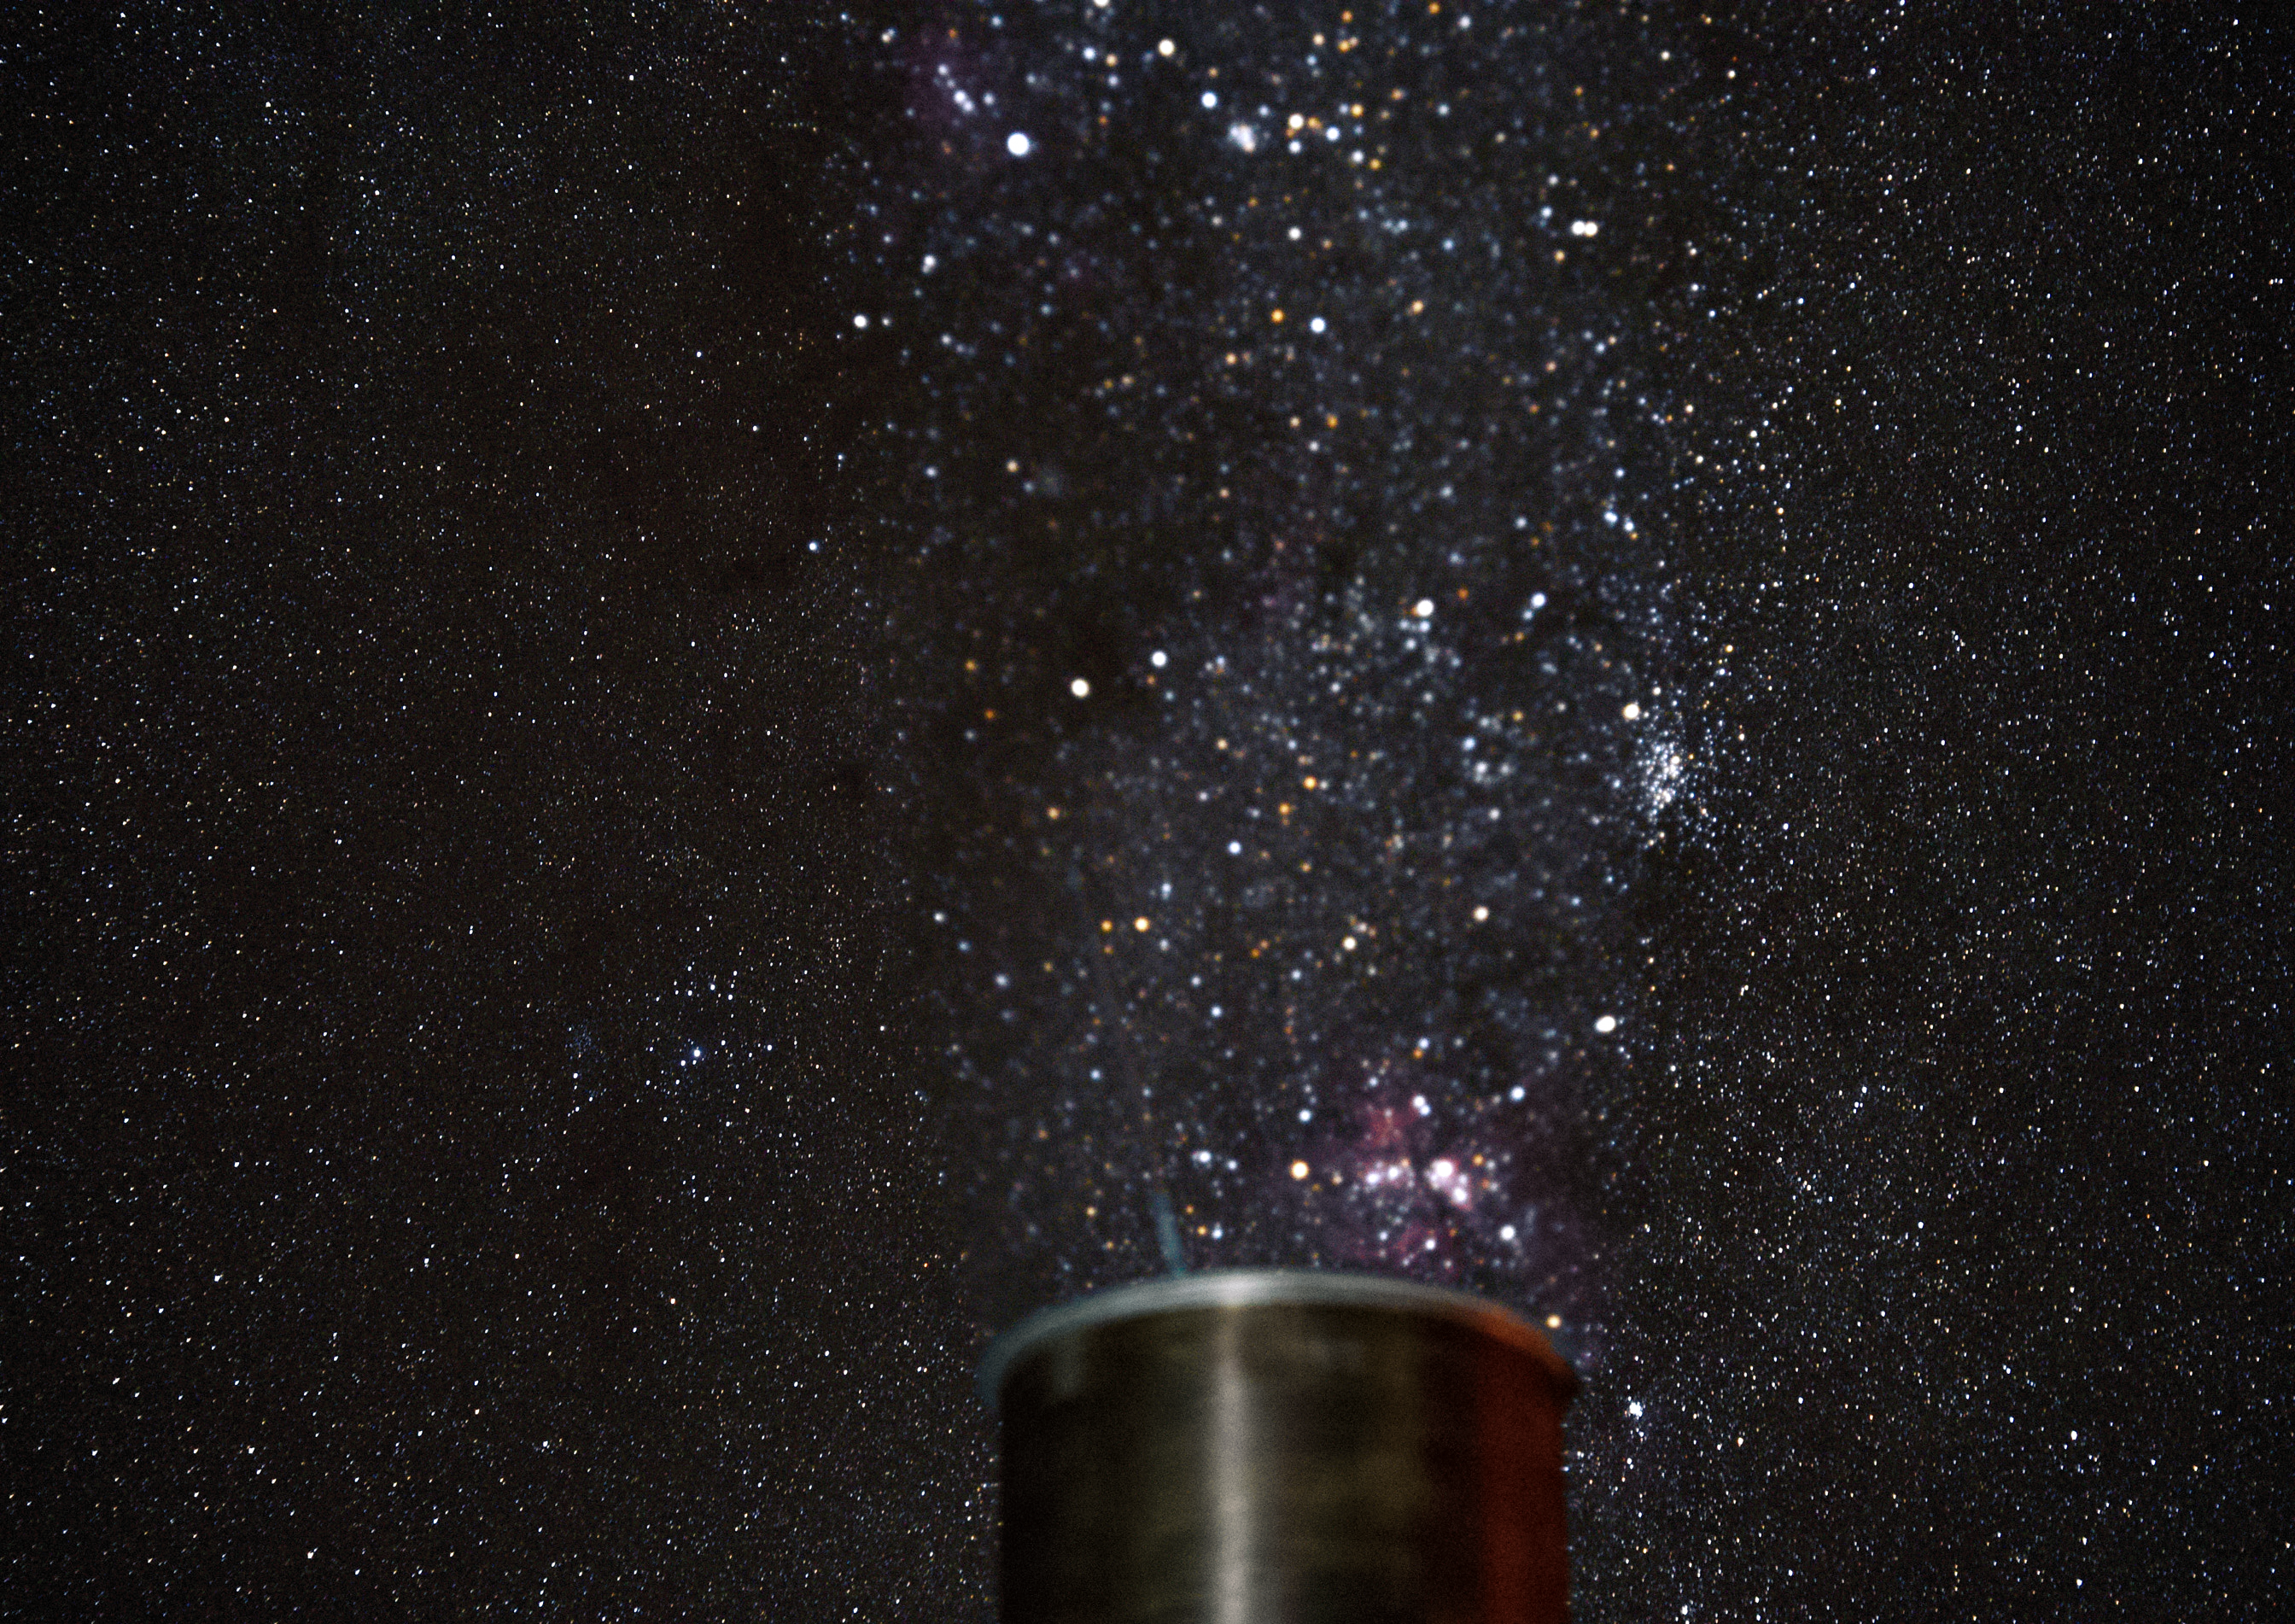

Stars above powered Paranal

Hot air emanating from a chimney blurs and distorts the background night sky in spectacular fashion. The chimney is attached to the generator that keeps ESO's Paranal Observatory powered. Paranal is so remote that the Chilean power grid does not reach it, so it relies entirely on its own power station.

Credit: G. Hüdepohl (atacamaphoto.com)/ESO